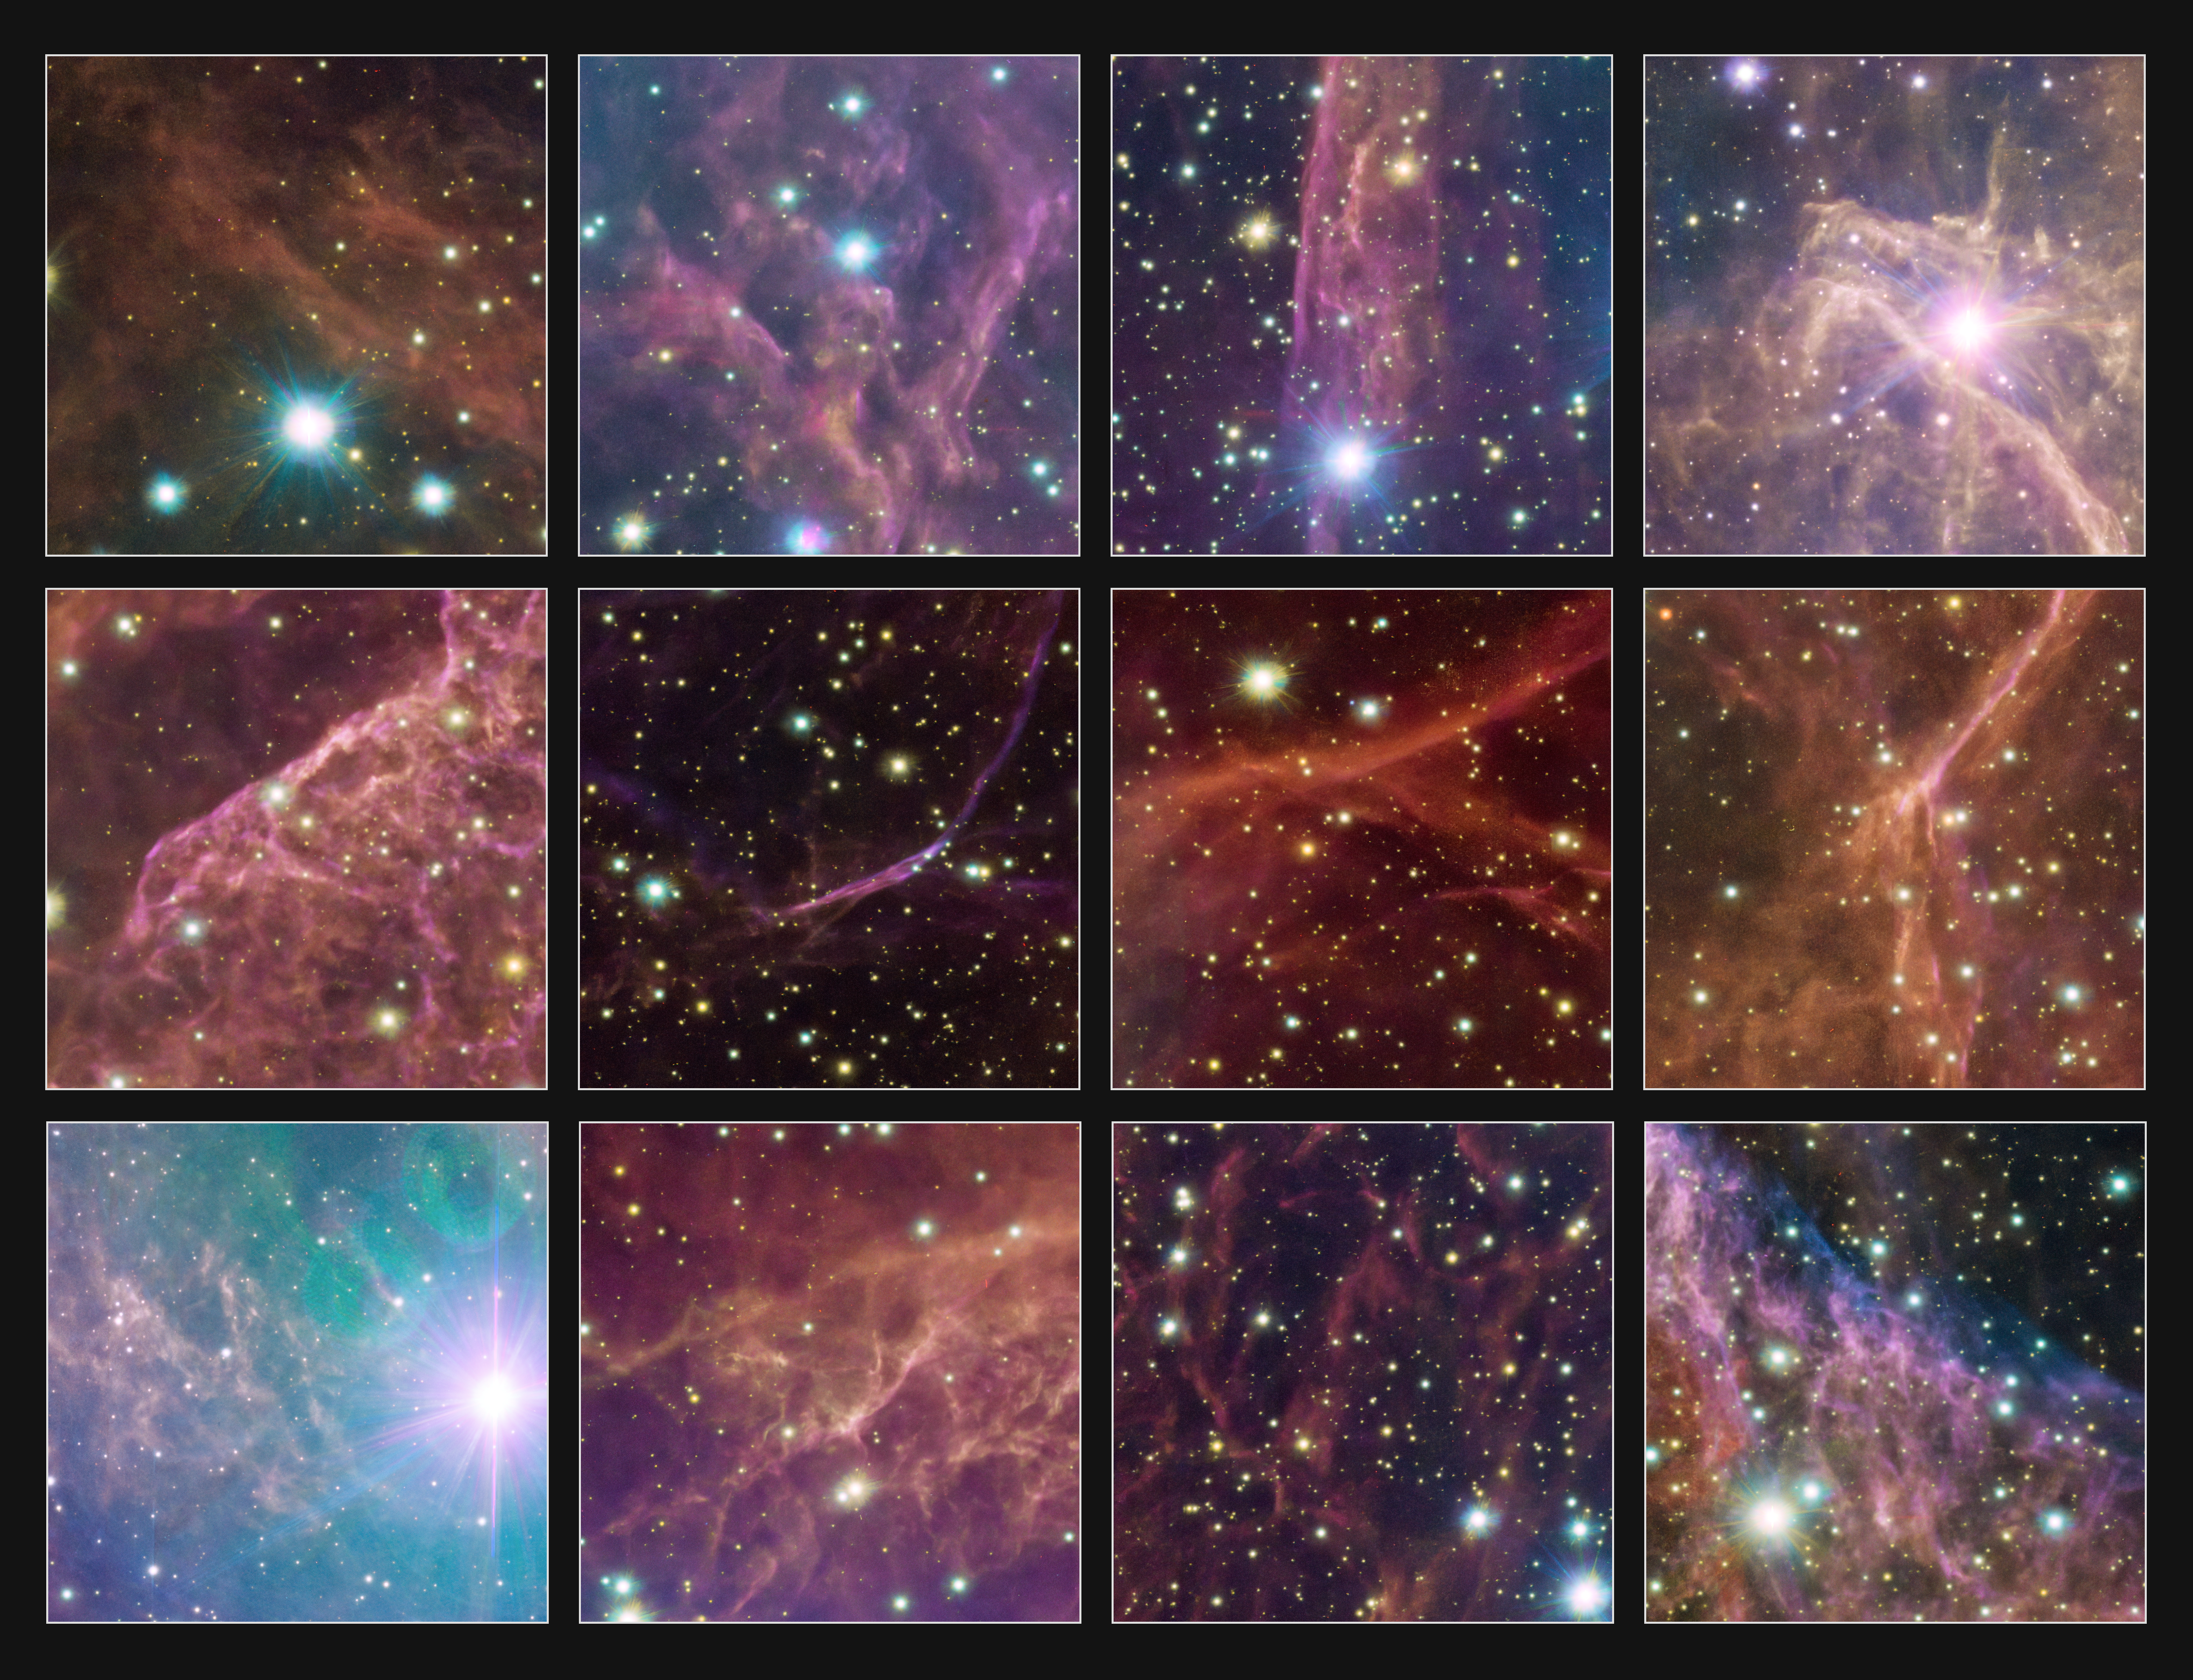

Highlights of the Vela supernova remnant

Dive into the details of the Vela supernova remnant with these 12 highlights, each showing a different intricate part of the beautiful pink and orange gaseous clouds and the bright stars in the foreground and background.

Credit: ESO/VPHAS+ team. Acknowledgement: Cambridge Astronomical Survey Unit